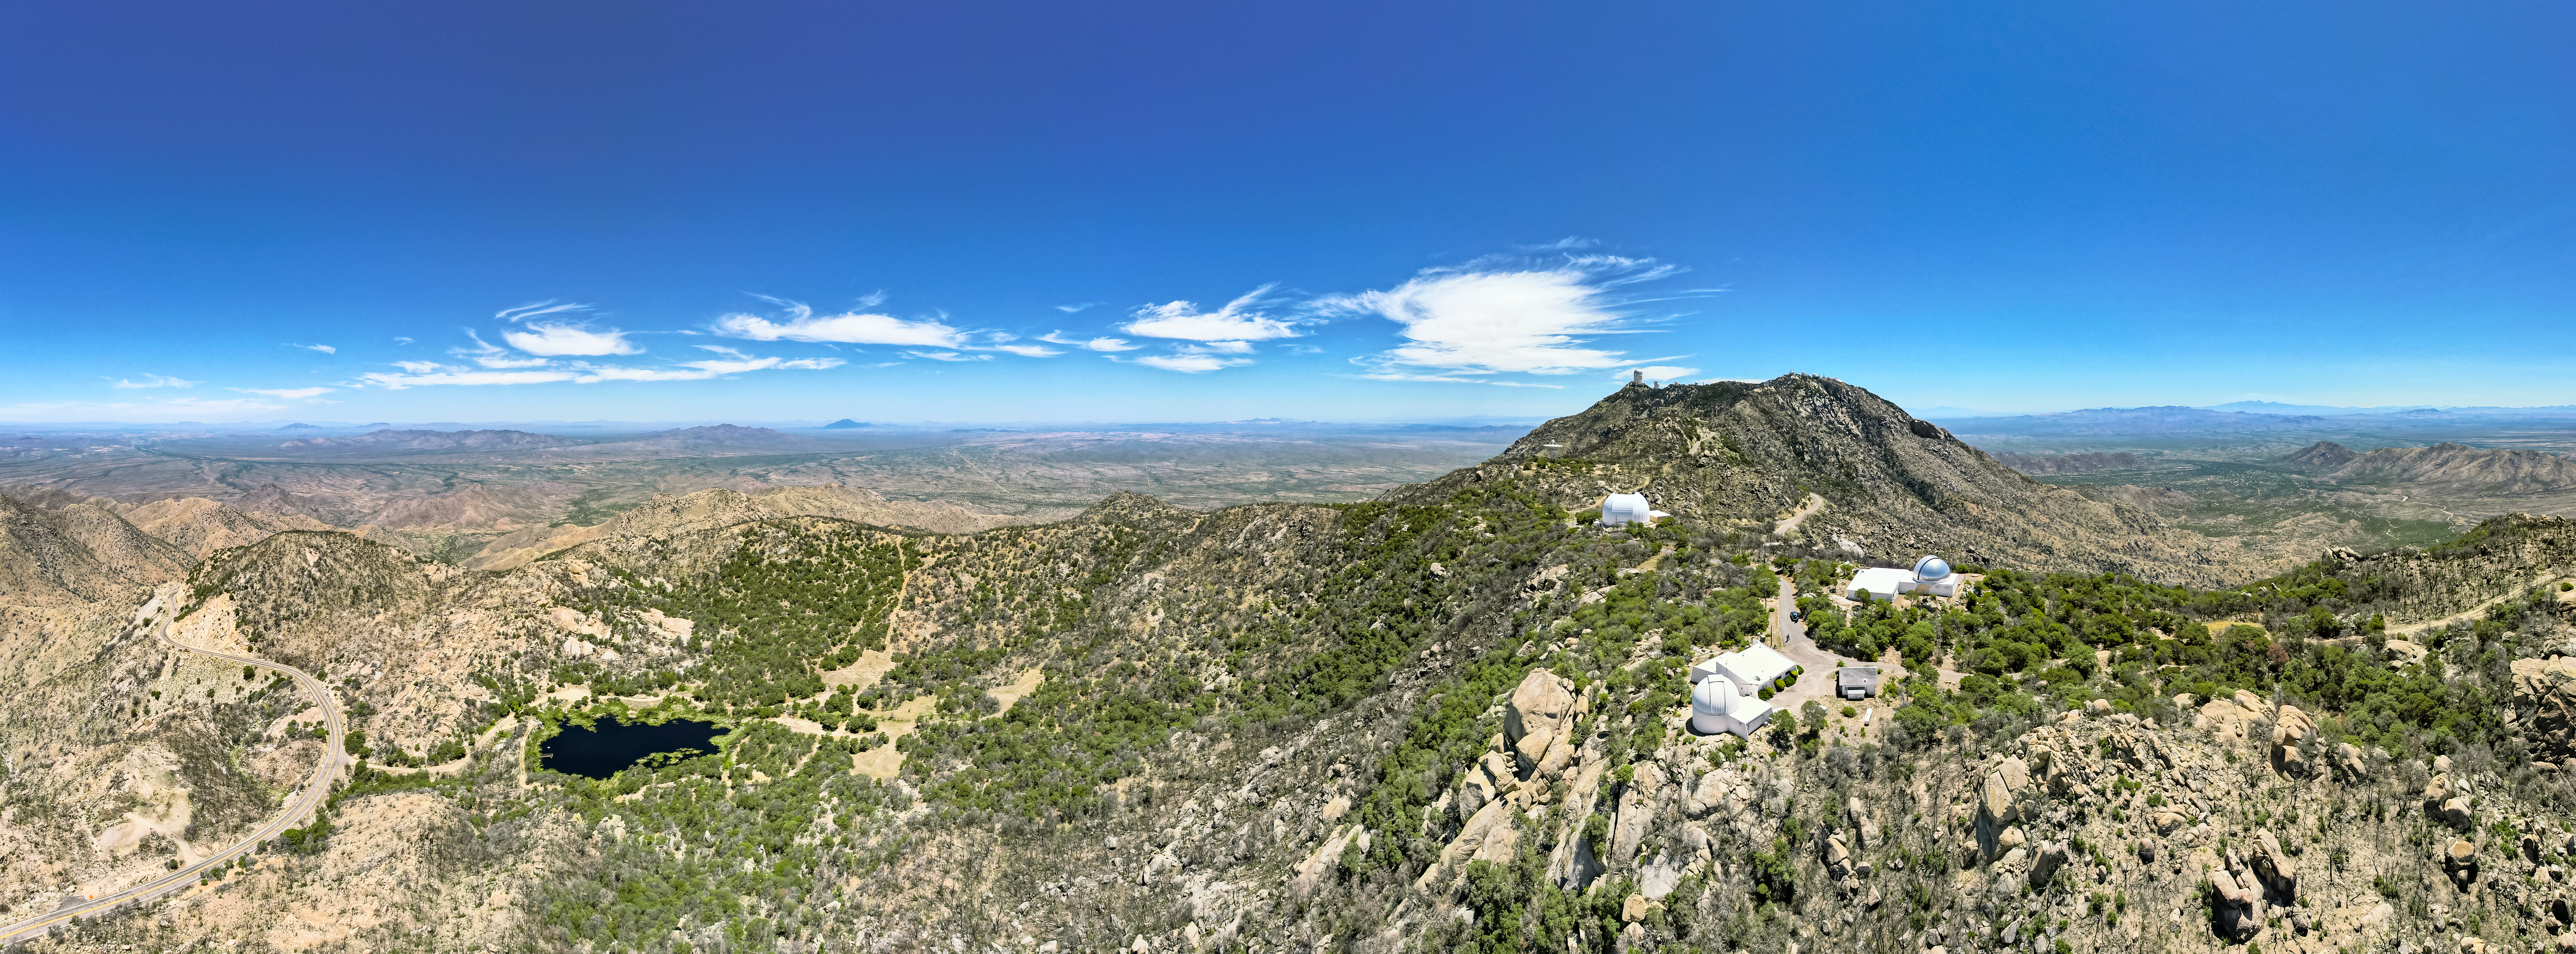

Kitt Peak From Above

Aerial view of Kitt Peak National Observatory's southwestern ridge, featuring (from front to back) the McGraw-Hill 1.3-meter Telescope, the Hiltner 2.4-meter Telescope (with silver dome), the UA ARO 12-meter Telescope, and the Very Long Baseline Array Dish.

Credit: KPNO/NOIRLab/NSF/AURA/P. Marenfeld